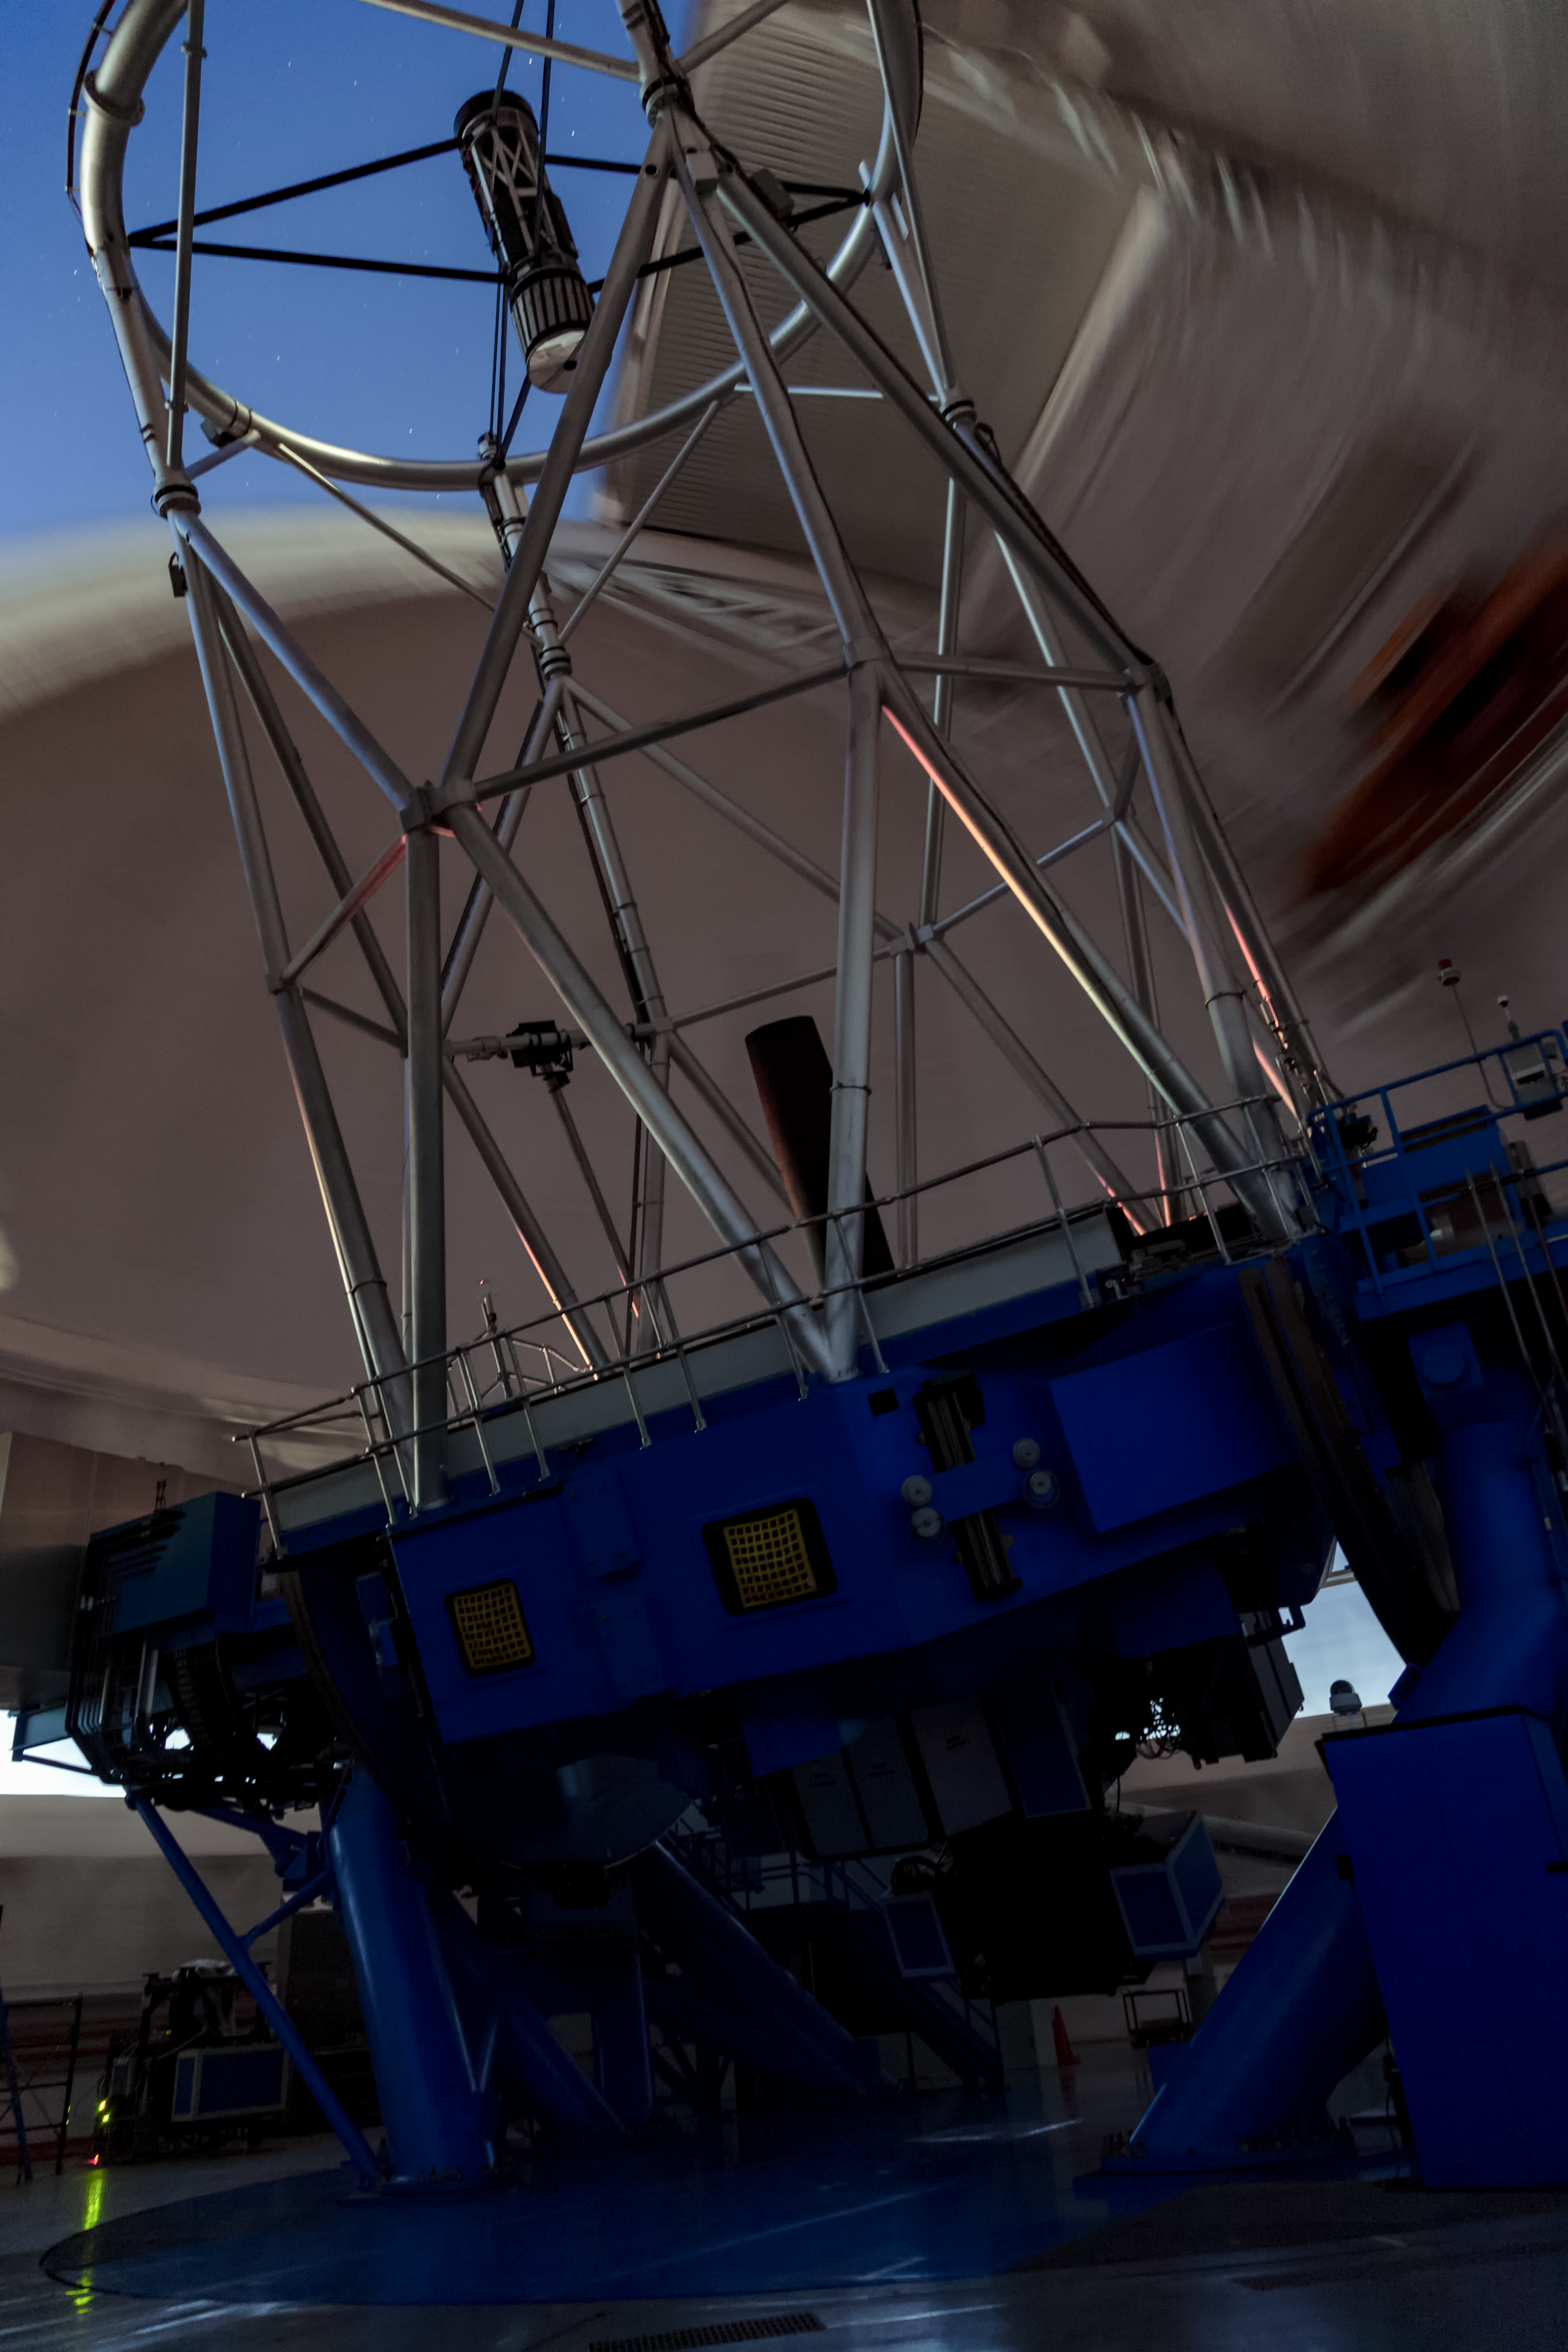

Gemini South in the Daytime

This image shows the Gemini South telescope, part of the International Gemini Observatory, a program of NSF NOIRLab.

Credit: International Gemini Observatory/NOIRLab/AURA/NSF/M. Paredes